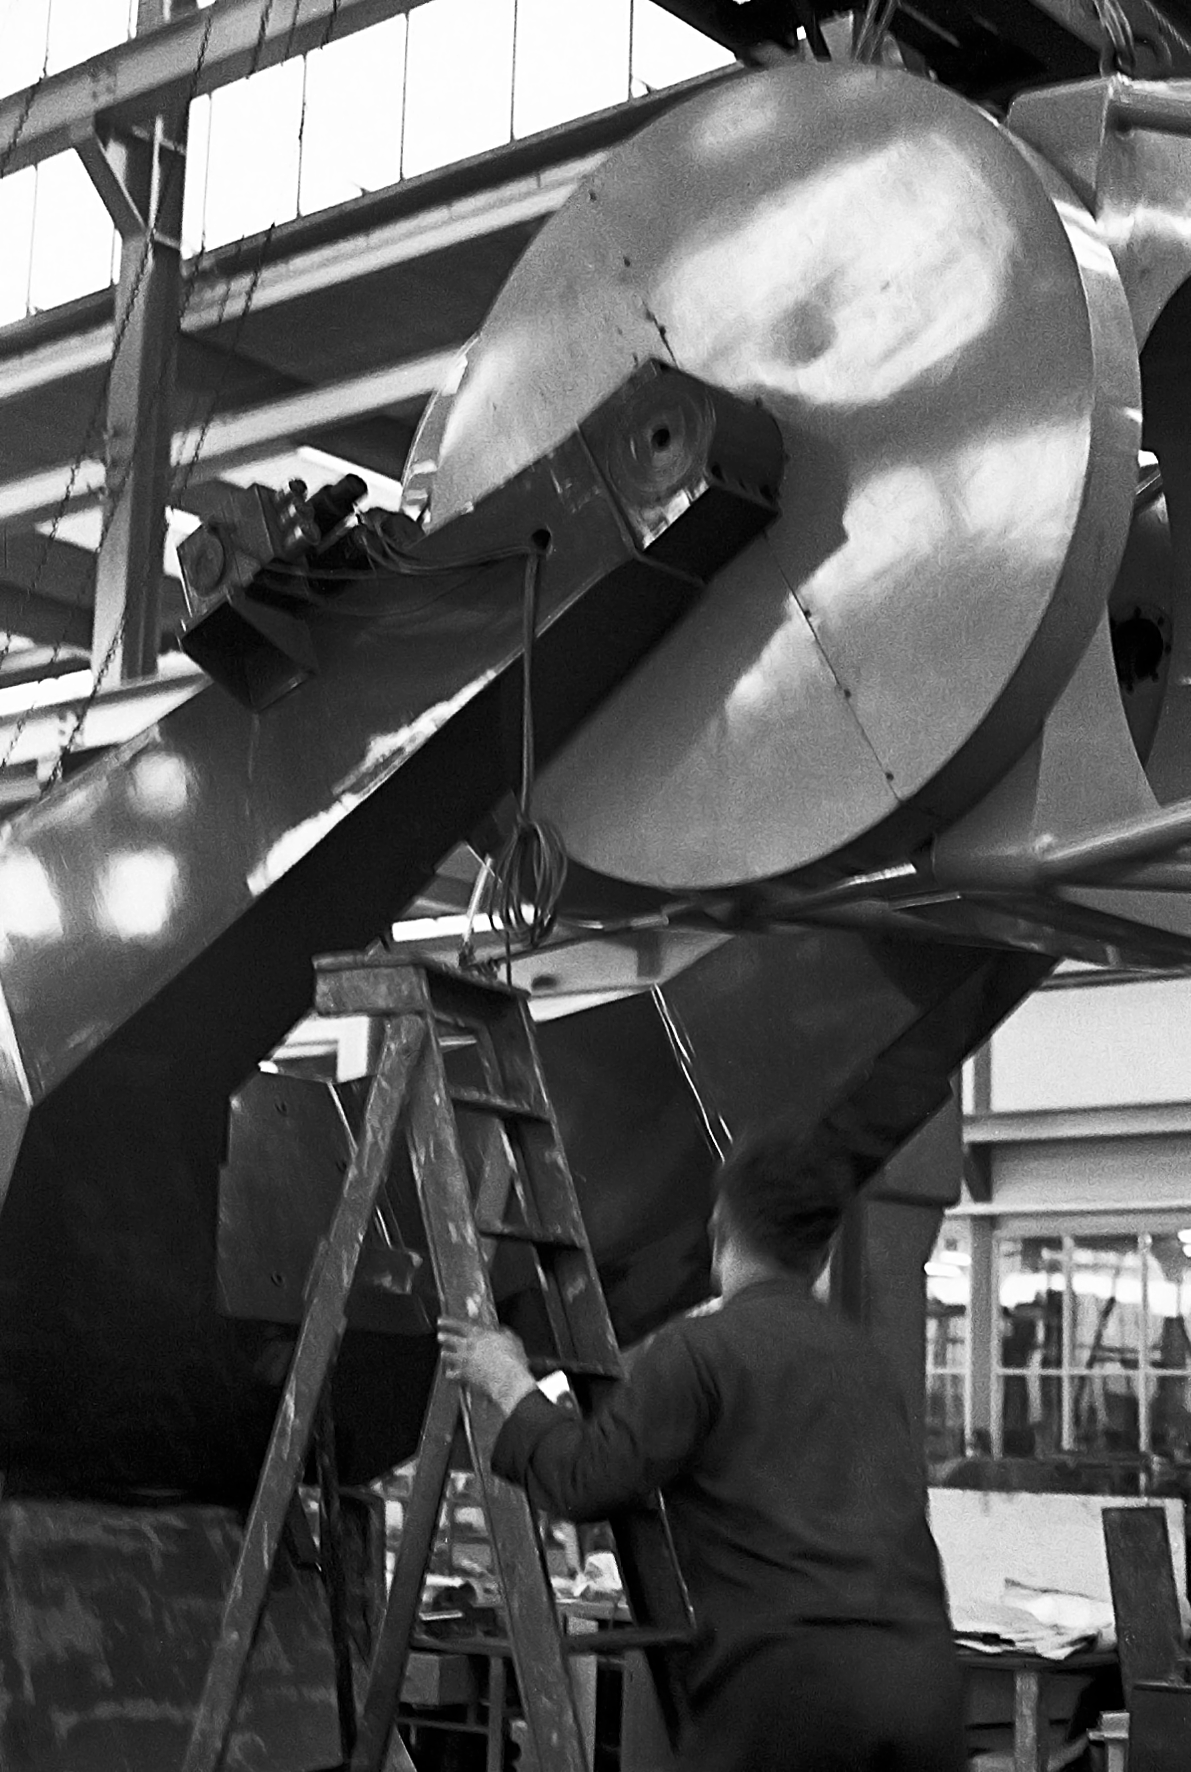

ESO 1-metre telescope

Black and white historical photograph.
At Rademakers factory, Rotterdam, The Netherlands.

Credit: ESO